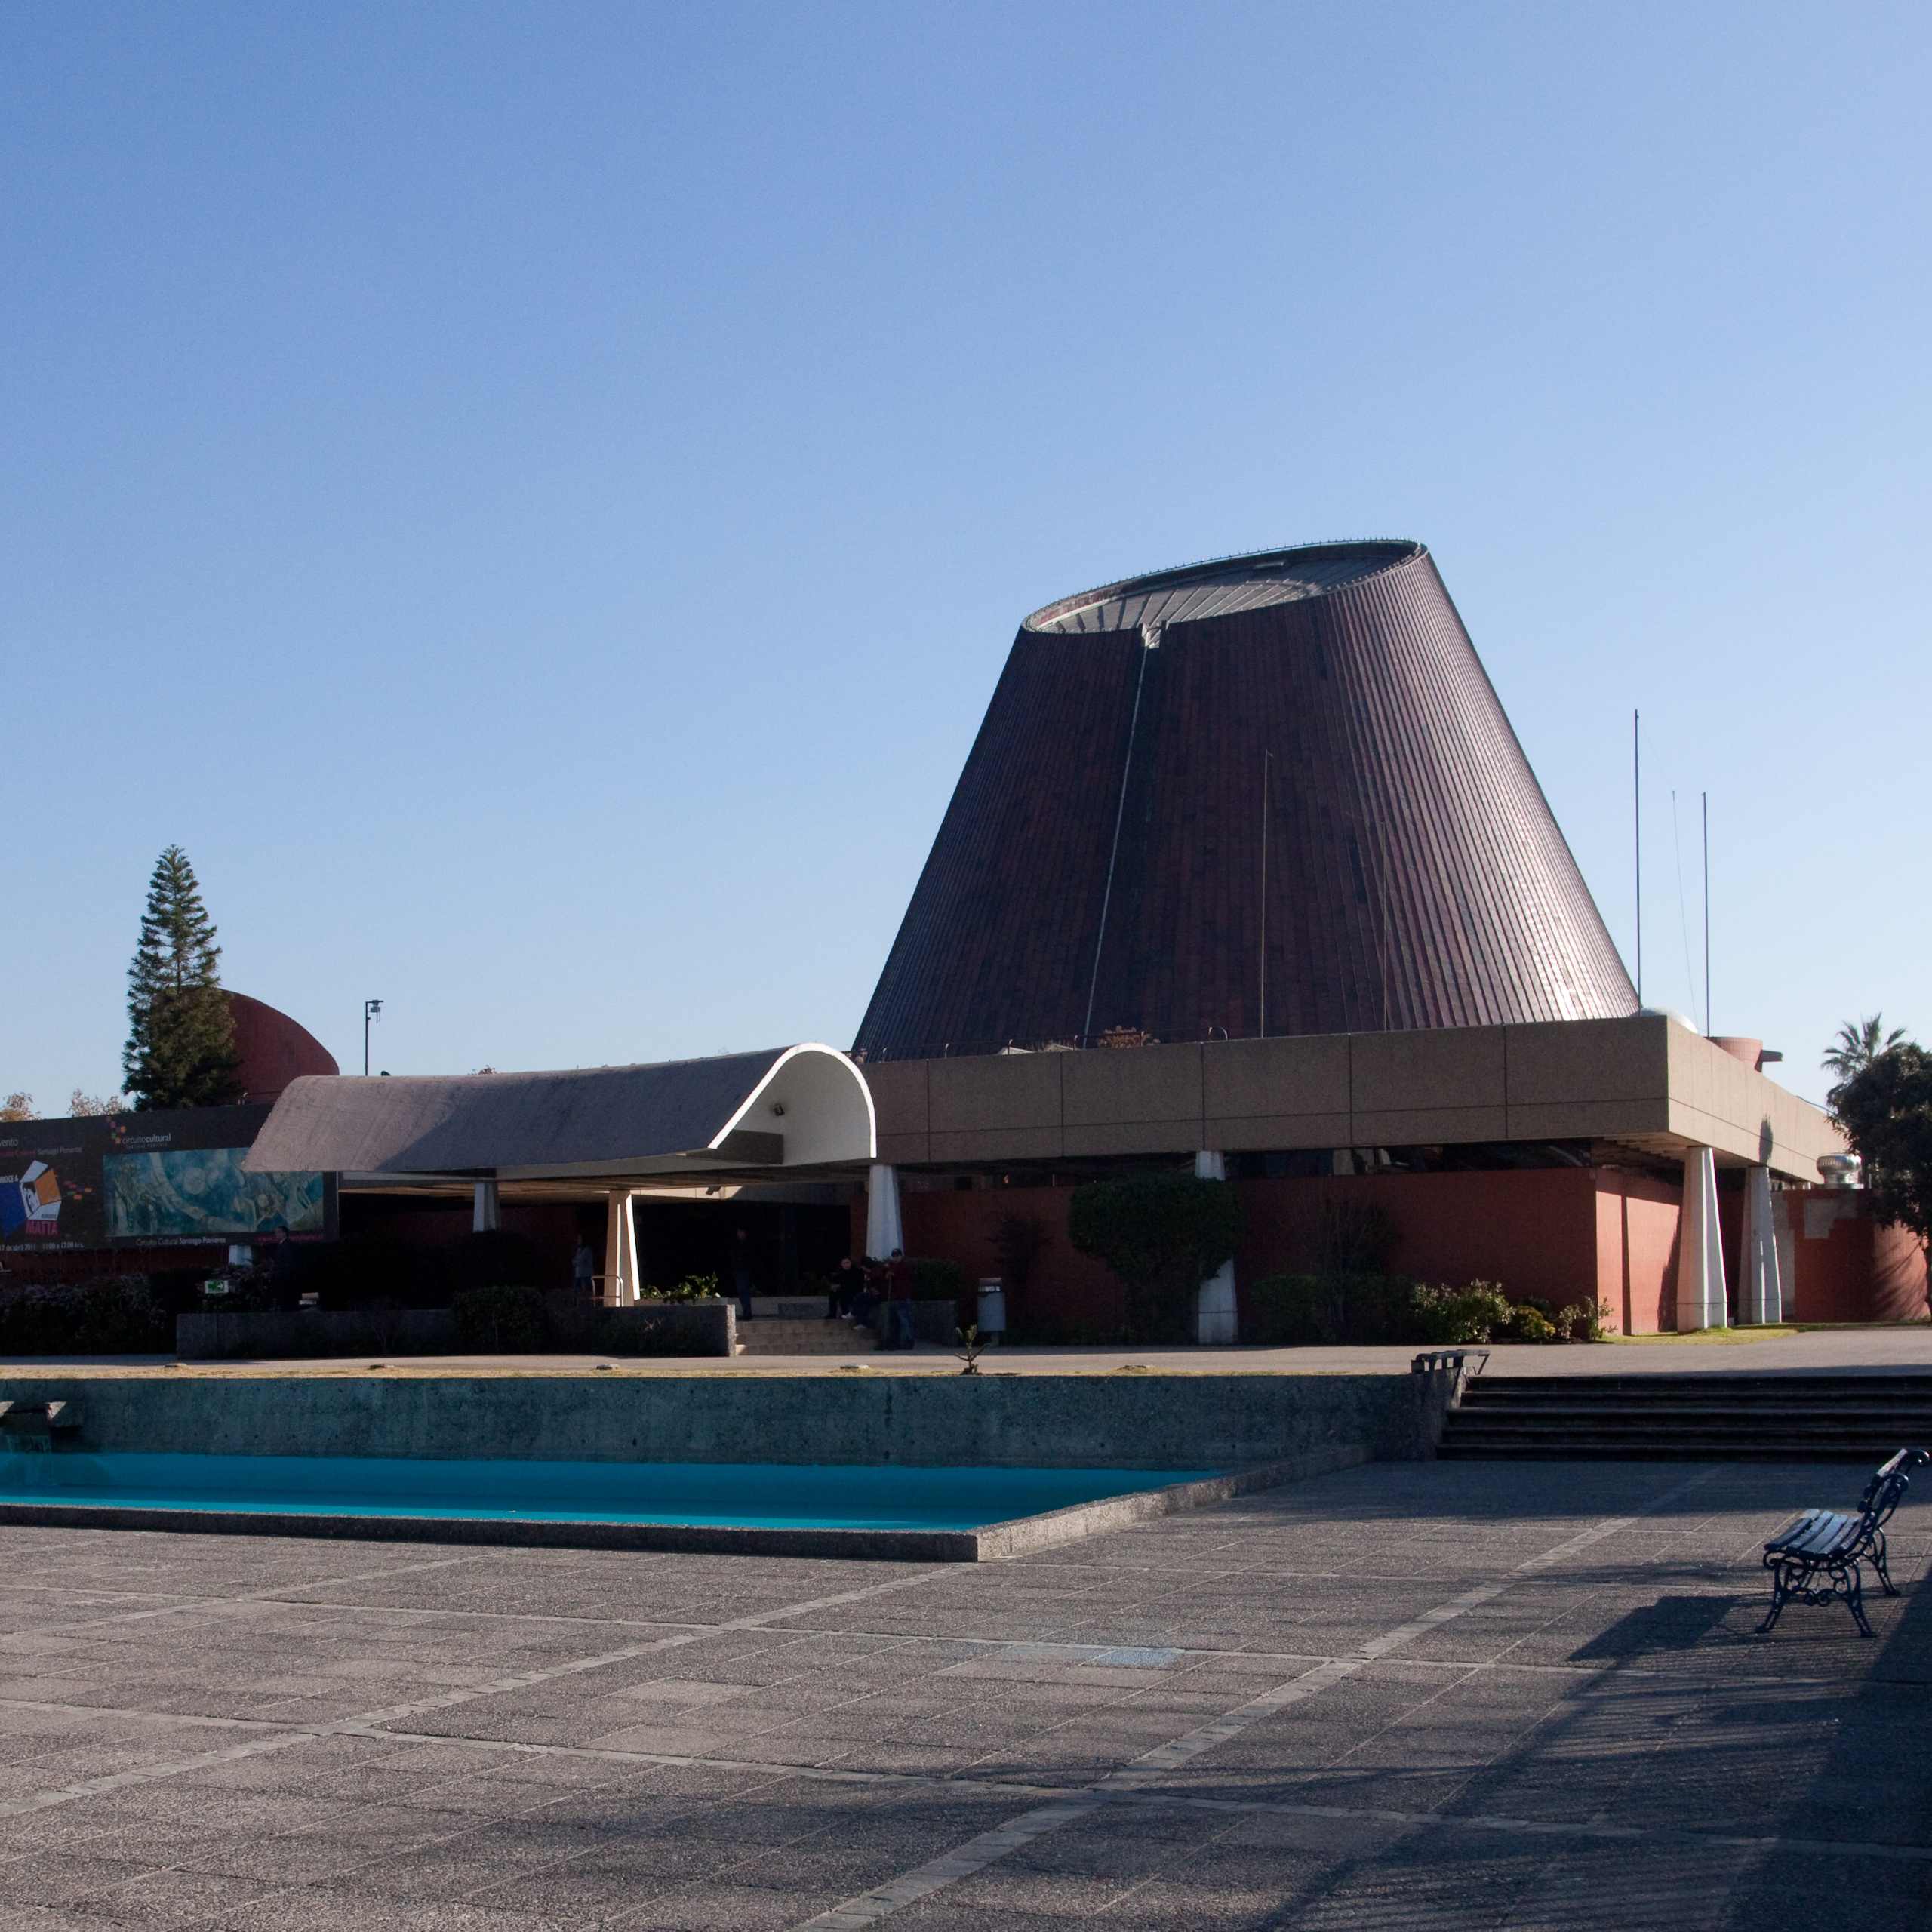

ESO celebra 50 años en el Planetario de Santiago

El próximo 6 de octubre el Observatorio Europeo Austral (ESO) celebrará su 50 aniversario con actividades y exhibiciones en el Planetario de Santiago.

Credit: Fundación Planetario